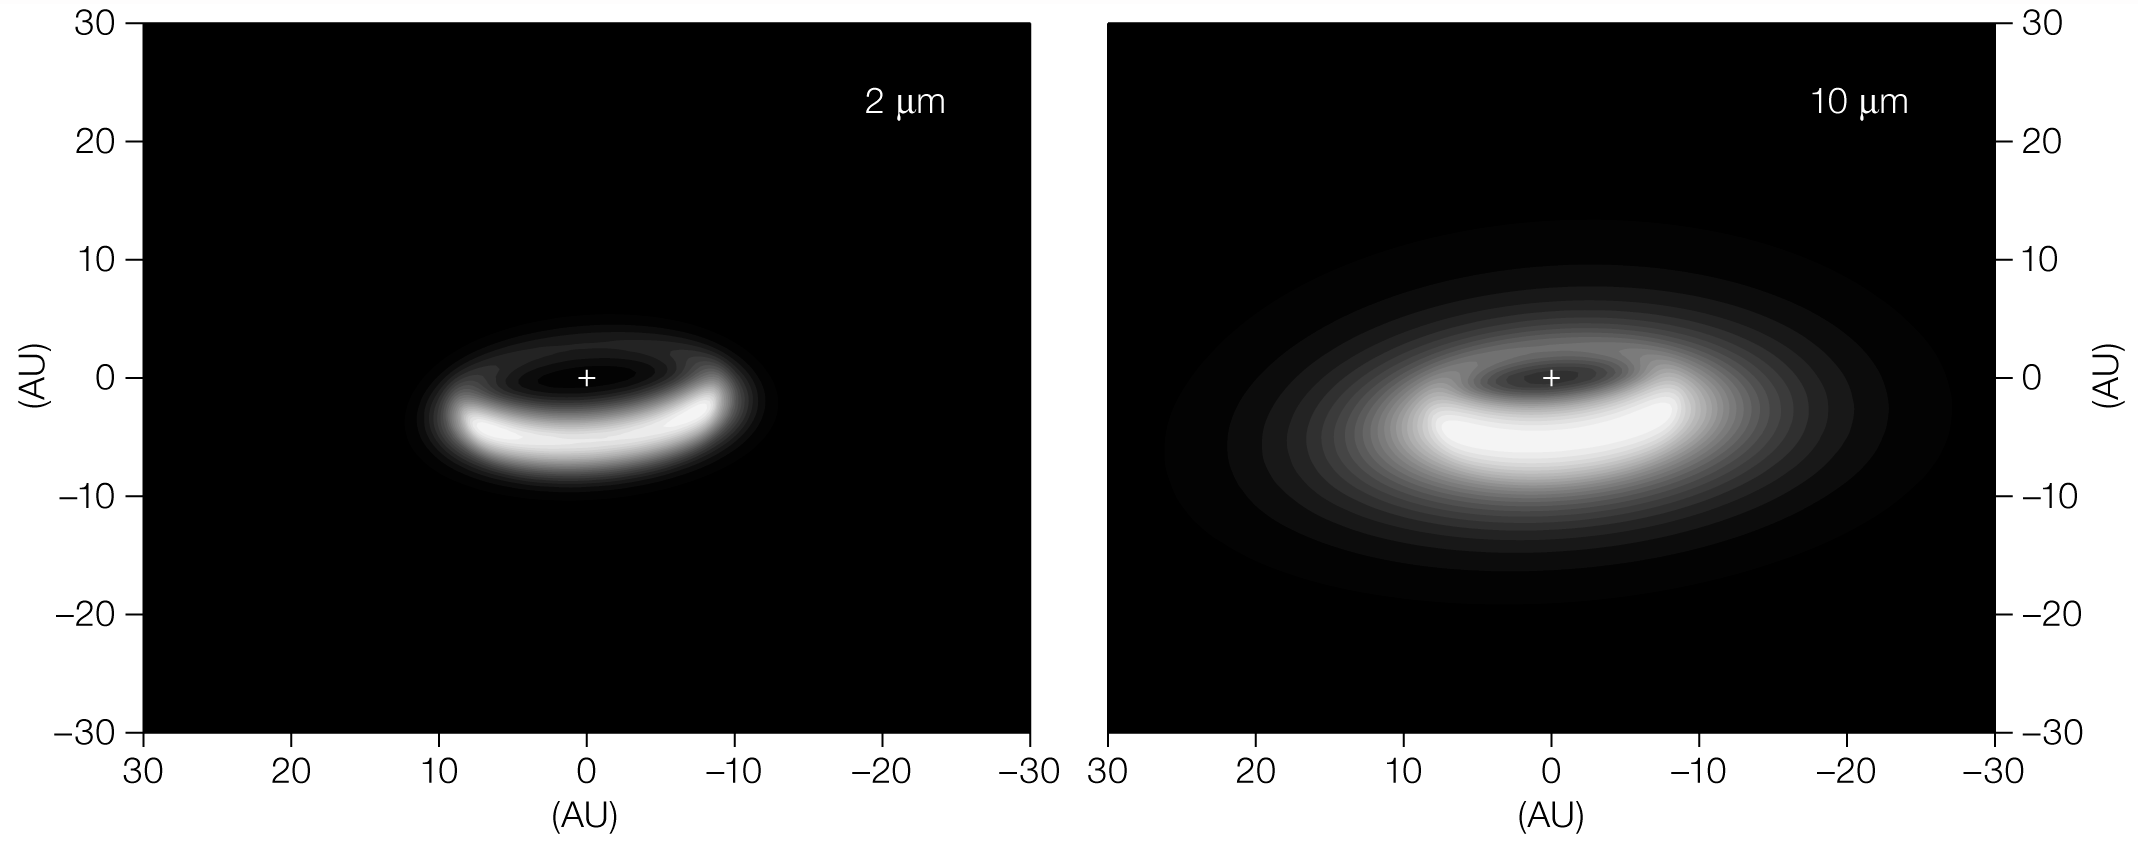

Disc around aged star (model)

Astronomers have used ESO's Very Large Telescope Interferometer and its razor sharp eyes to discover a reservoir of dust trapped into a disc that surrounds an elderly star. Here, model images of the disc of dust around the aged star, V390 Velorum, as inferred from observations taken with ESO's powerful interferometric instruments, Astronomical Multi-BEam combineR (AMBER) and MID-infrared Interferometric instrument (MIDI), at the Very Large Telescope Interferometer, are shown at two different wavelengths (2 microns, left panel; 10 microns, right panel). The observations reveal a disc with a much puffed-up inner rim, extending from 9 Astronomical Units to several hundreds of AU. The giant star, whose position is indicated by the cross in the images, is 5000 times as bright as our Sun and is located 2,600 light-years away from Earth. The brightest region is the inner wall on the far side.

Credit: ESO